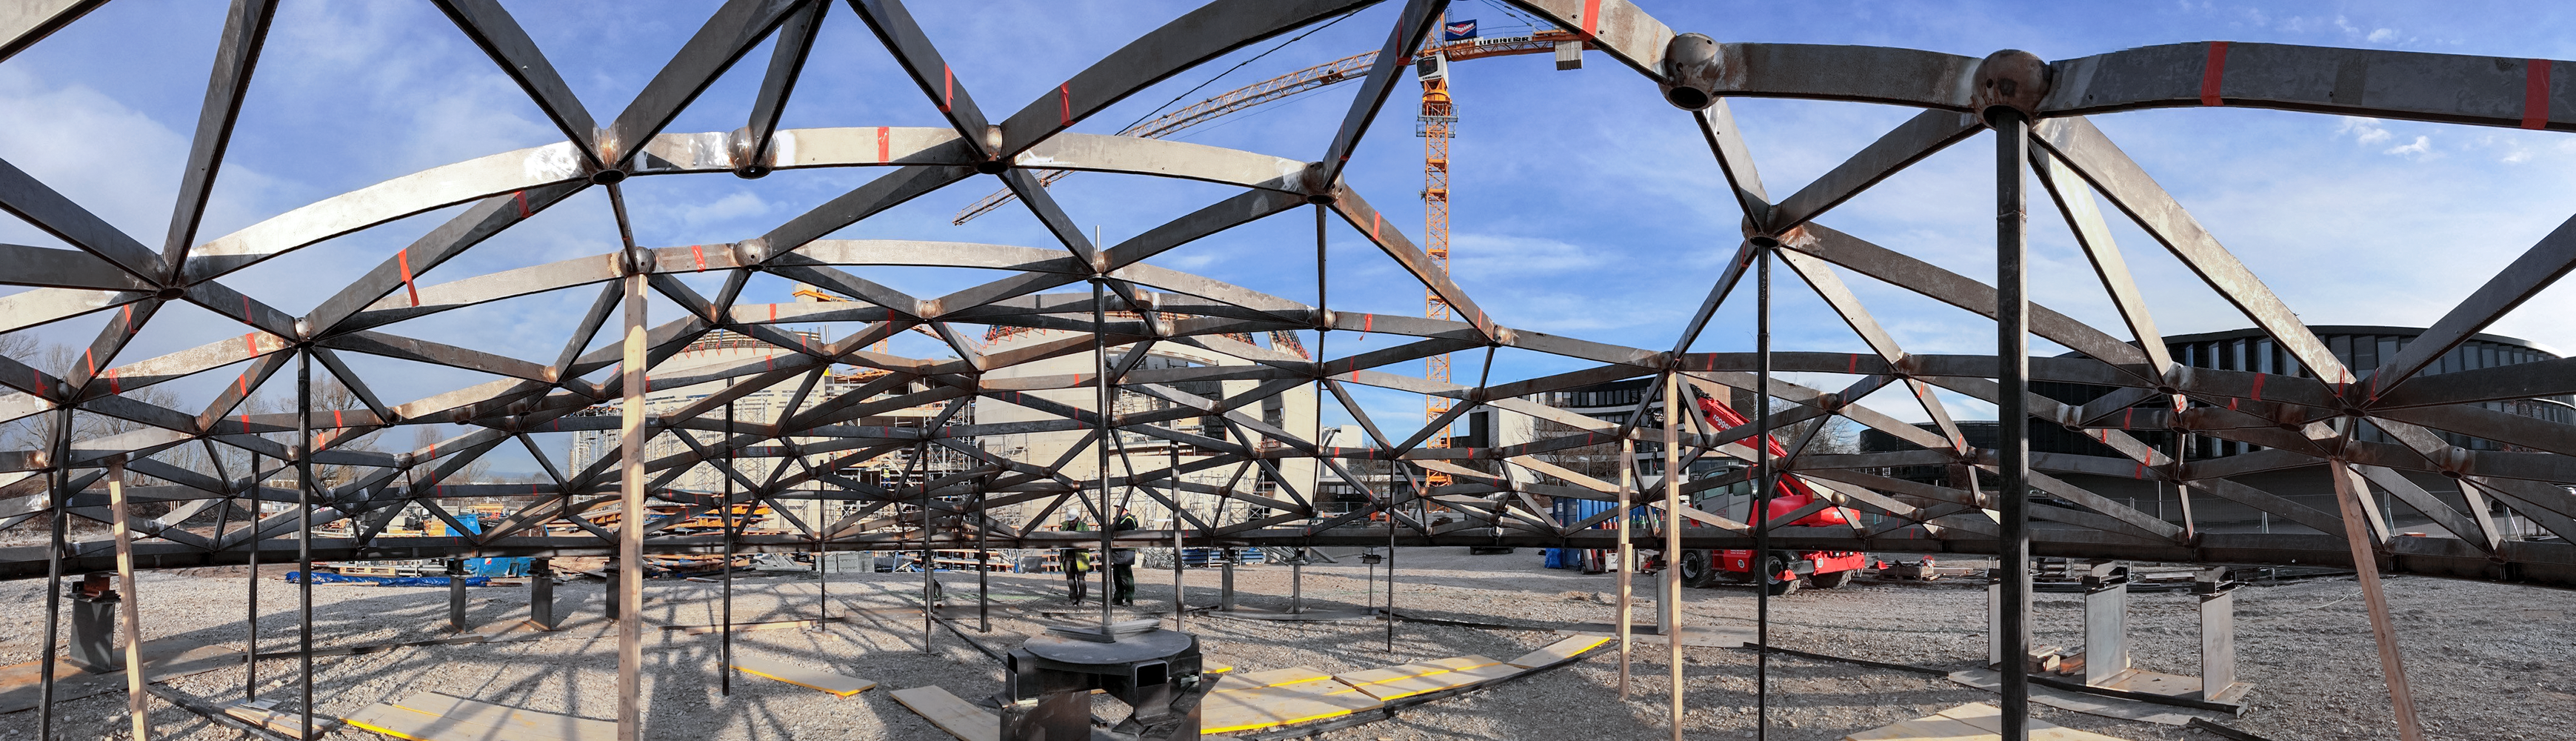

Building the sky full of stars

Photo taken during the construction of the ESO Supernova Planetarium & Visitor Centre.

Credit: ESO